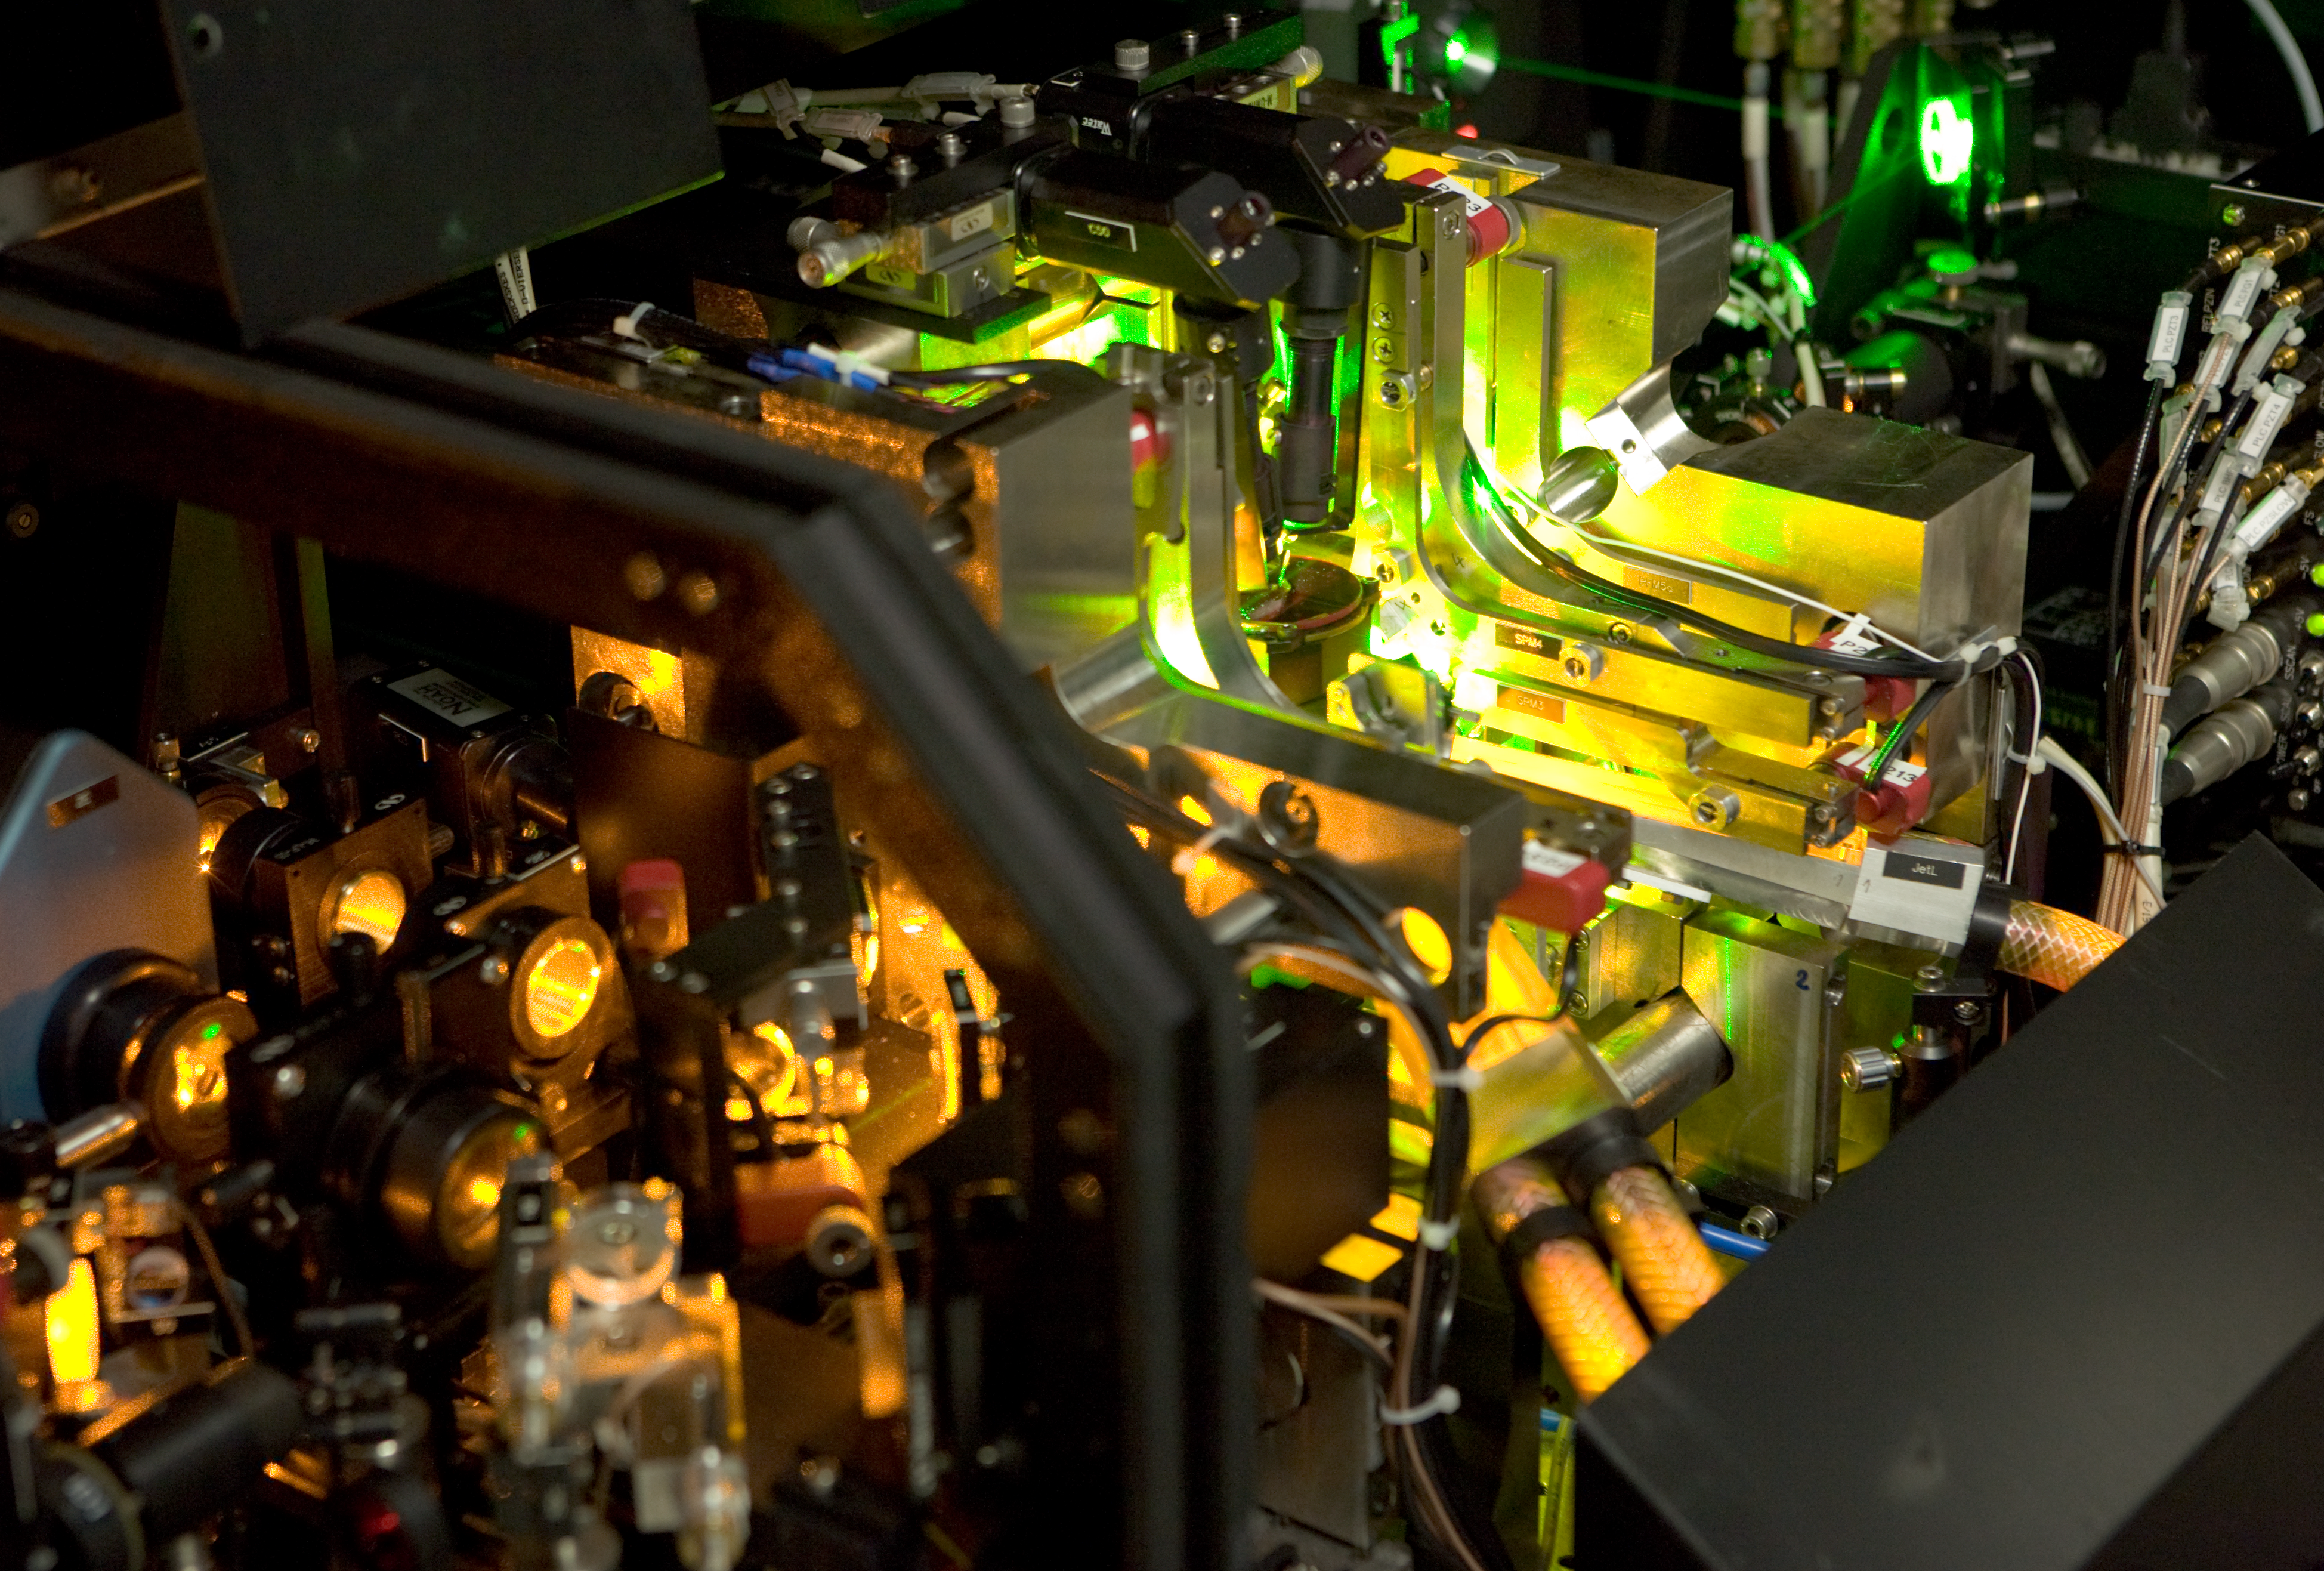

Laser at Yepun

Inside the Laser Guide Star laboratory in the dome of Yepun, UT4 of ESO's Very Large Telescope.

Credit: ESO/H.H.Heyer